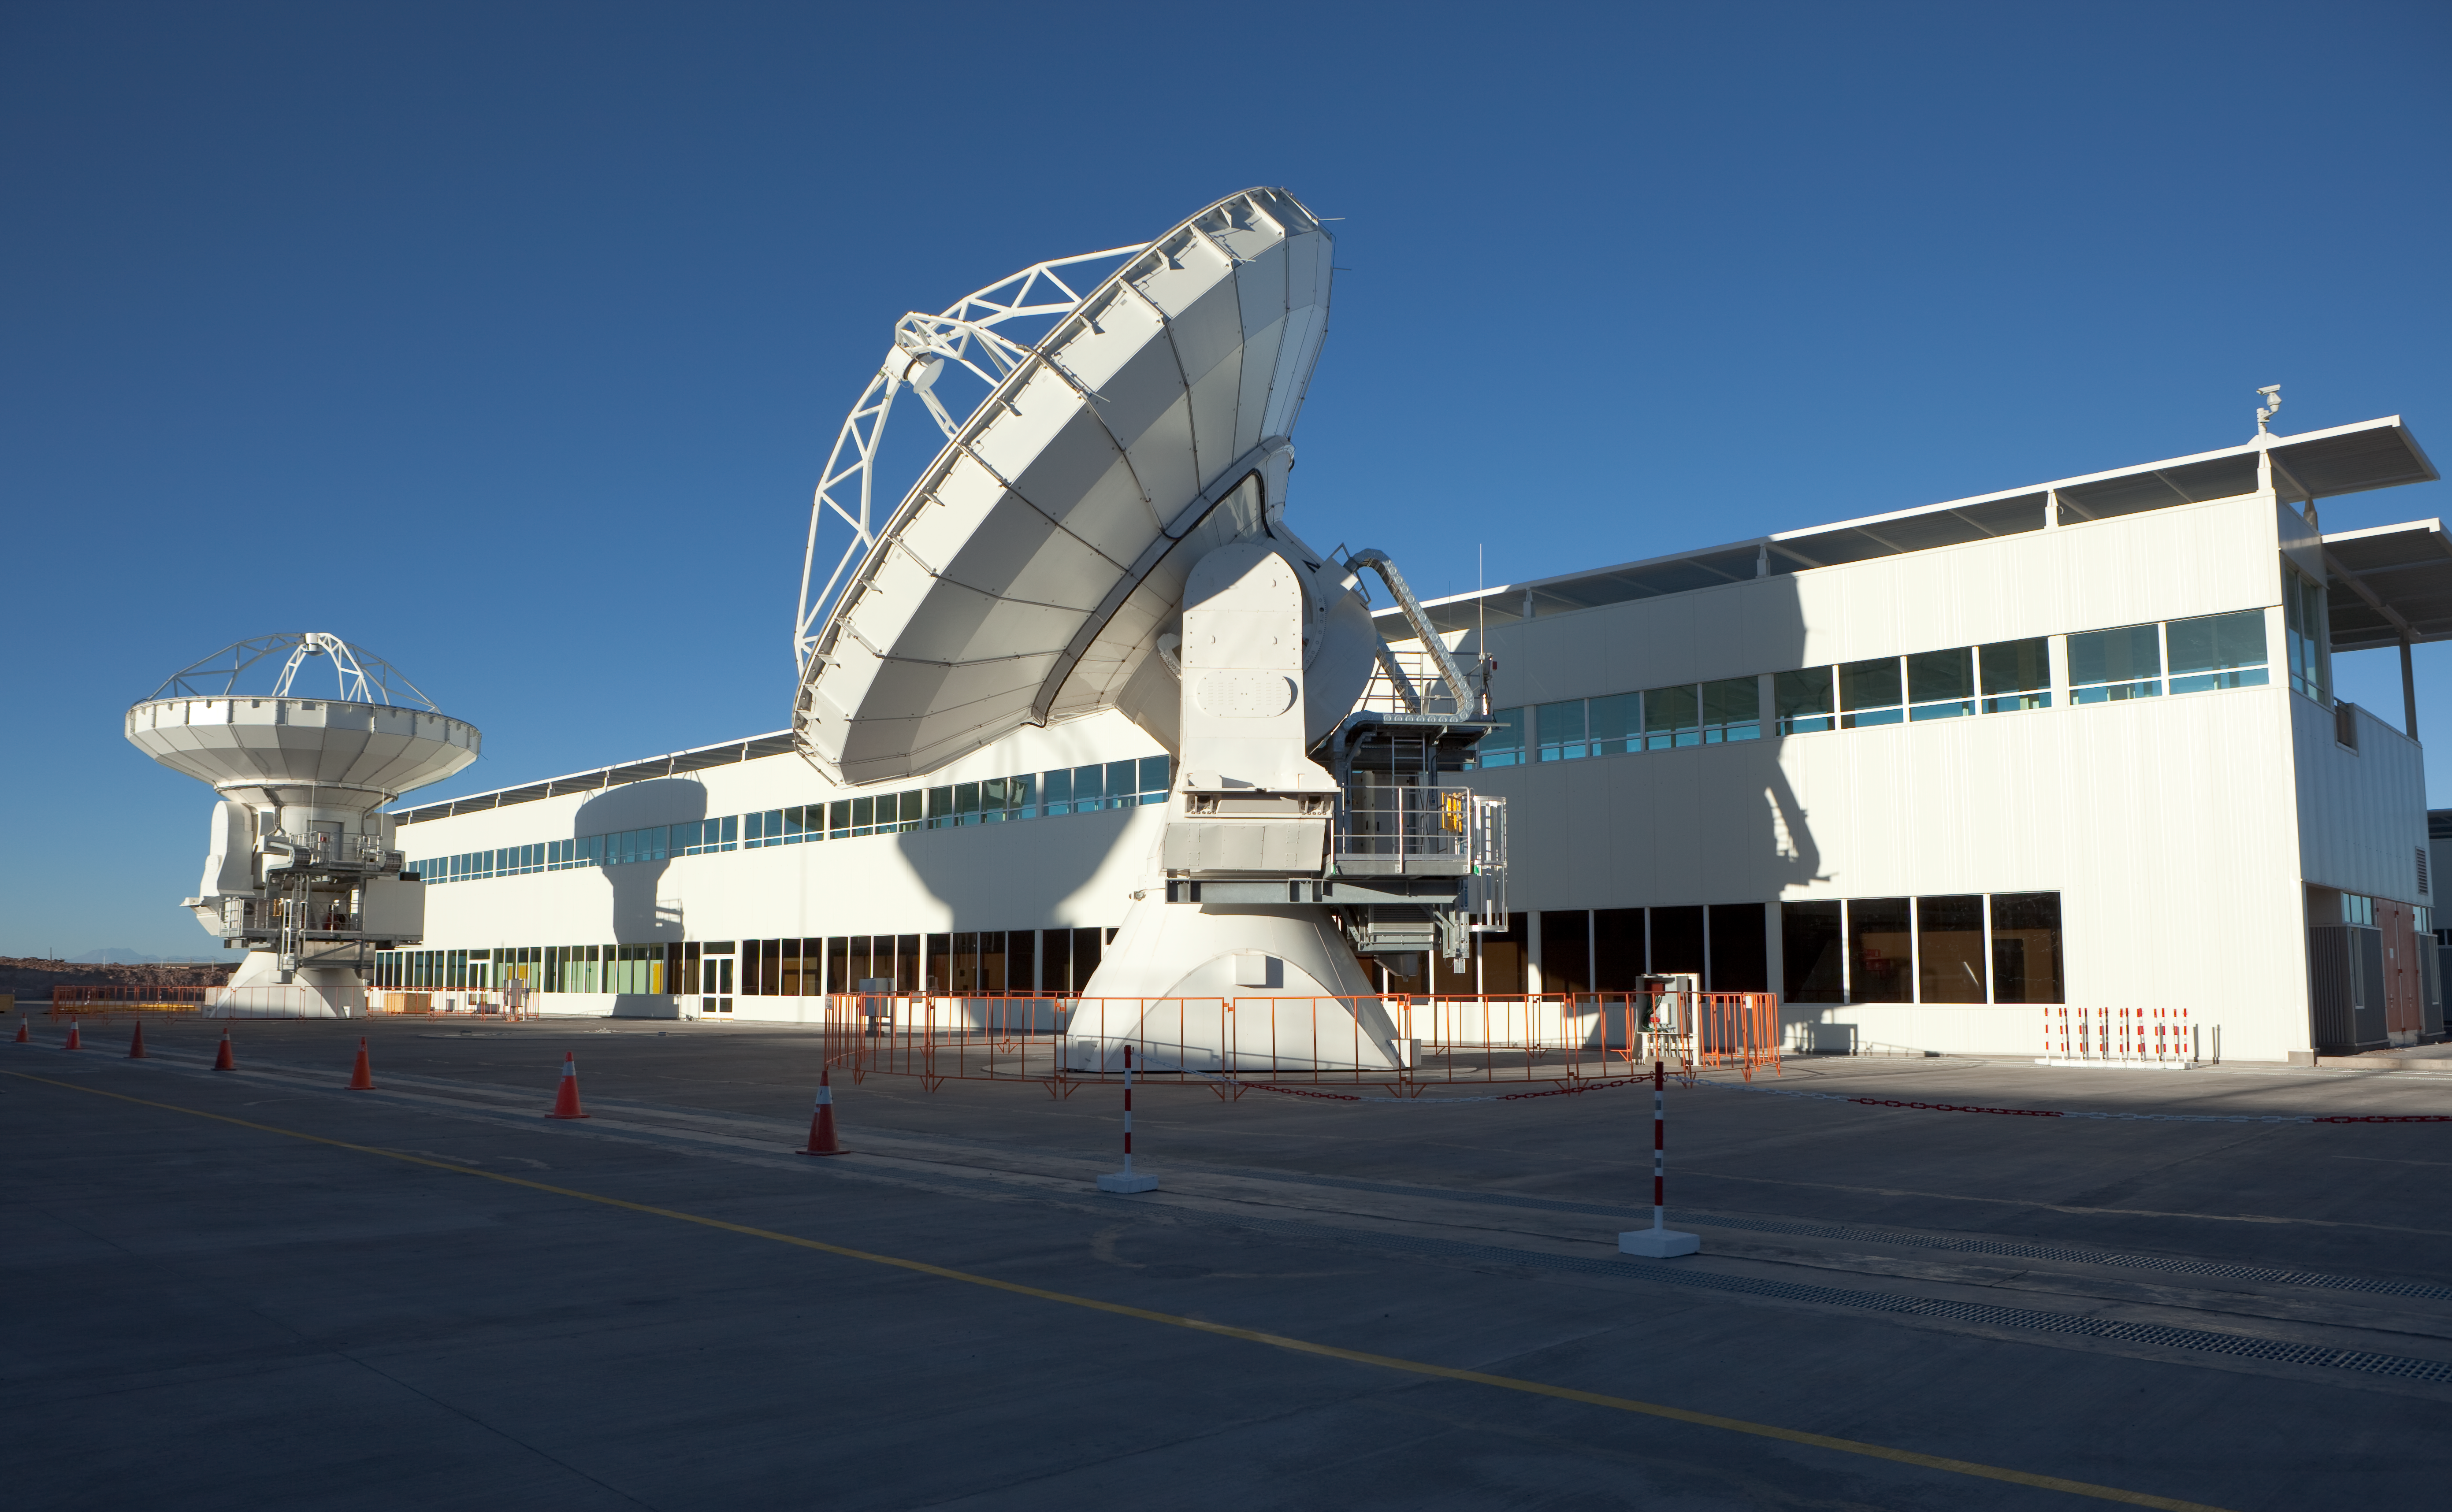

ALMA antennas and OSF

The Operational Support Facility building and two American ALMA antennas in the early morning light before sunrise. Image taken in March 2009.

Credit: ALMA (ESO/NAOJ/NRAO)